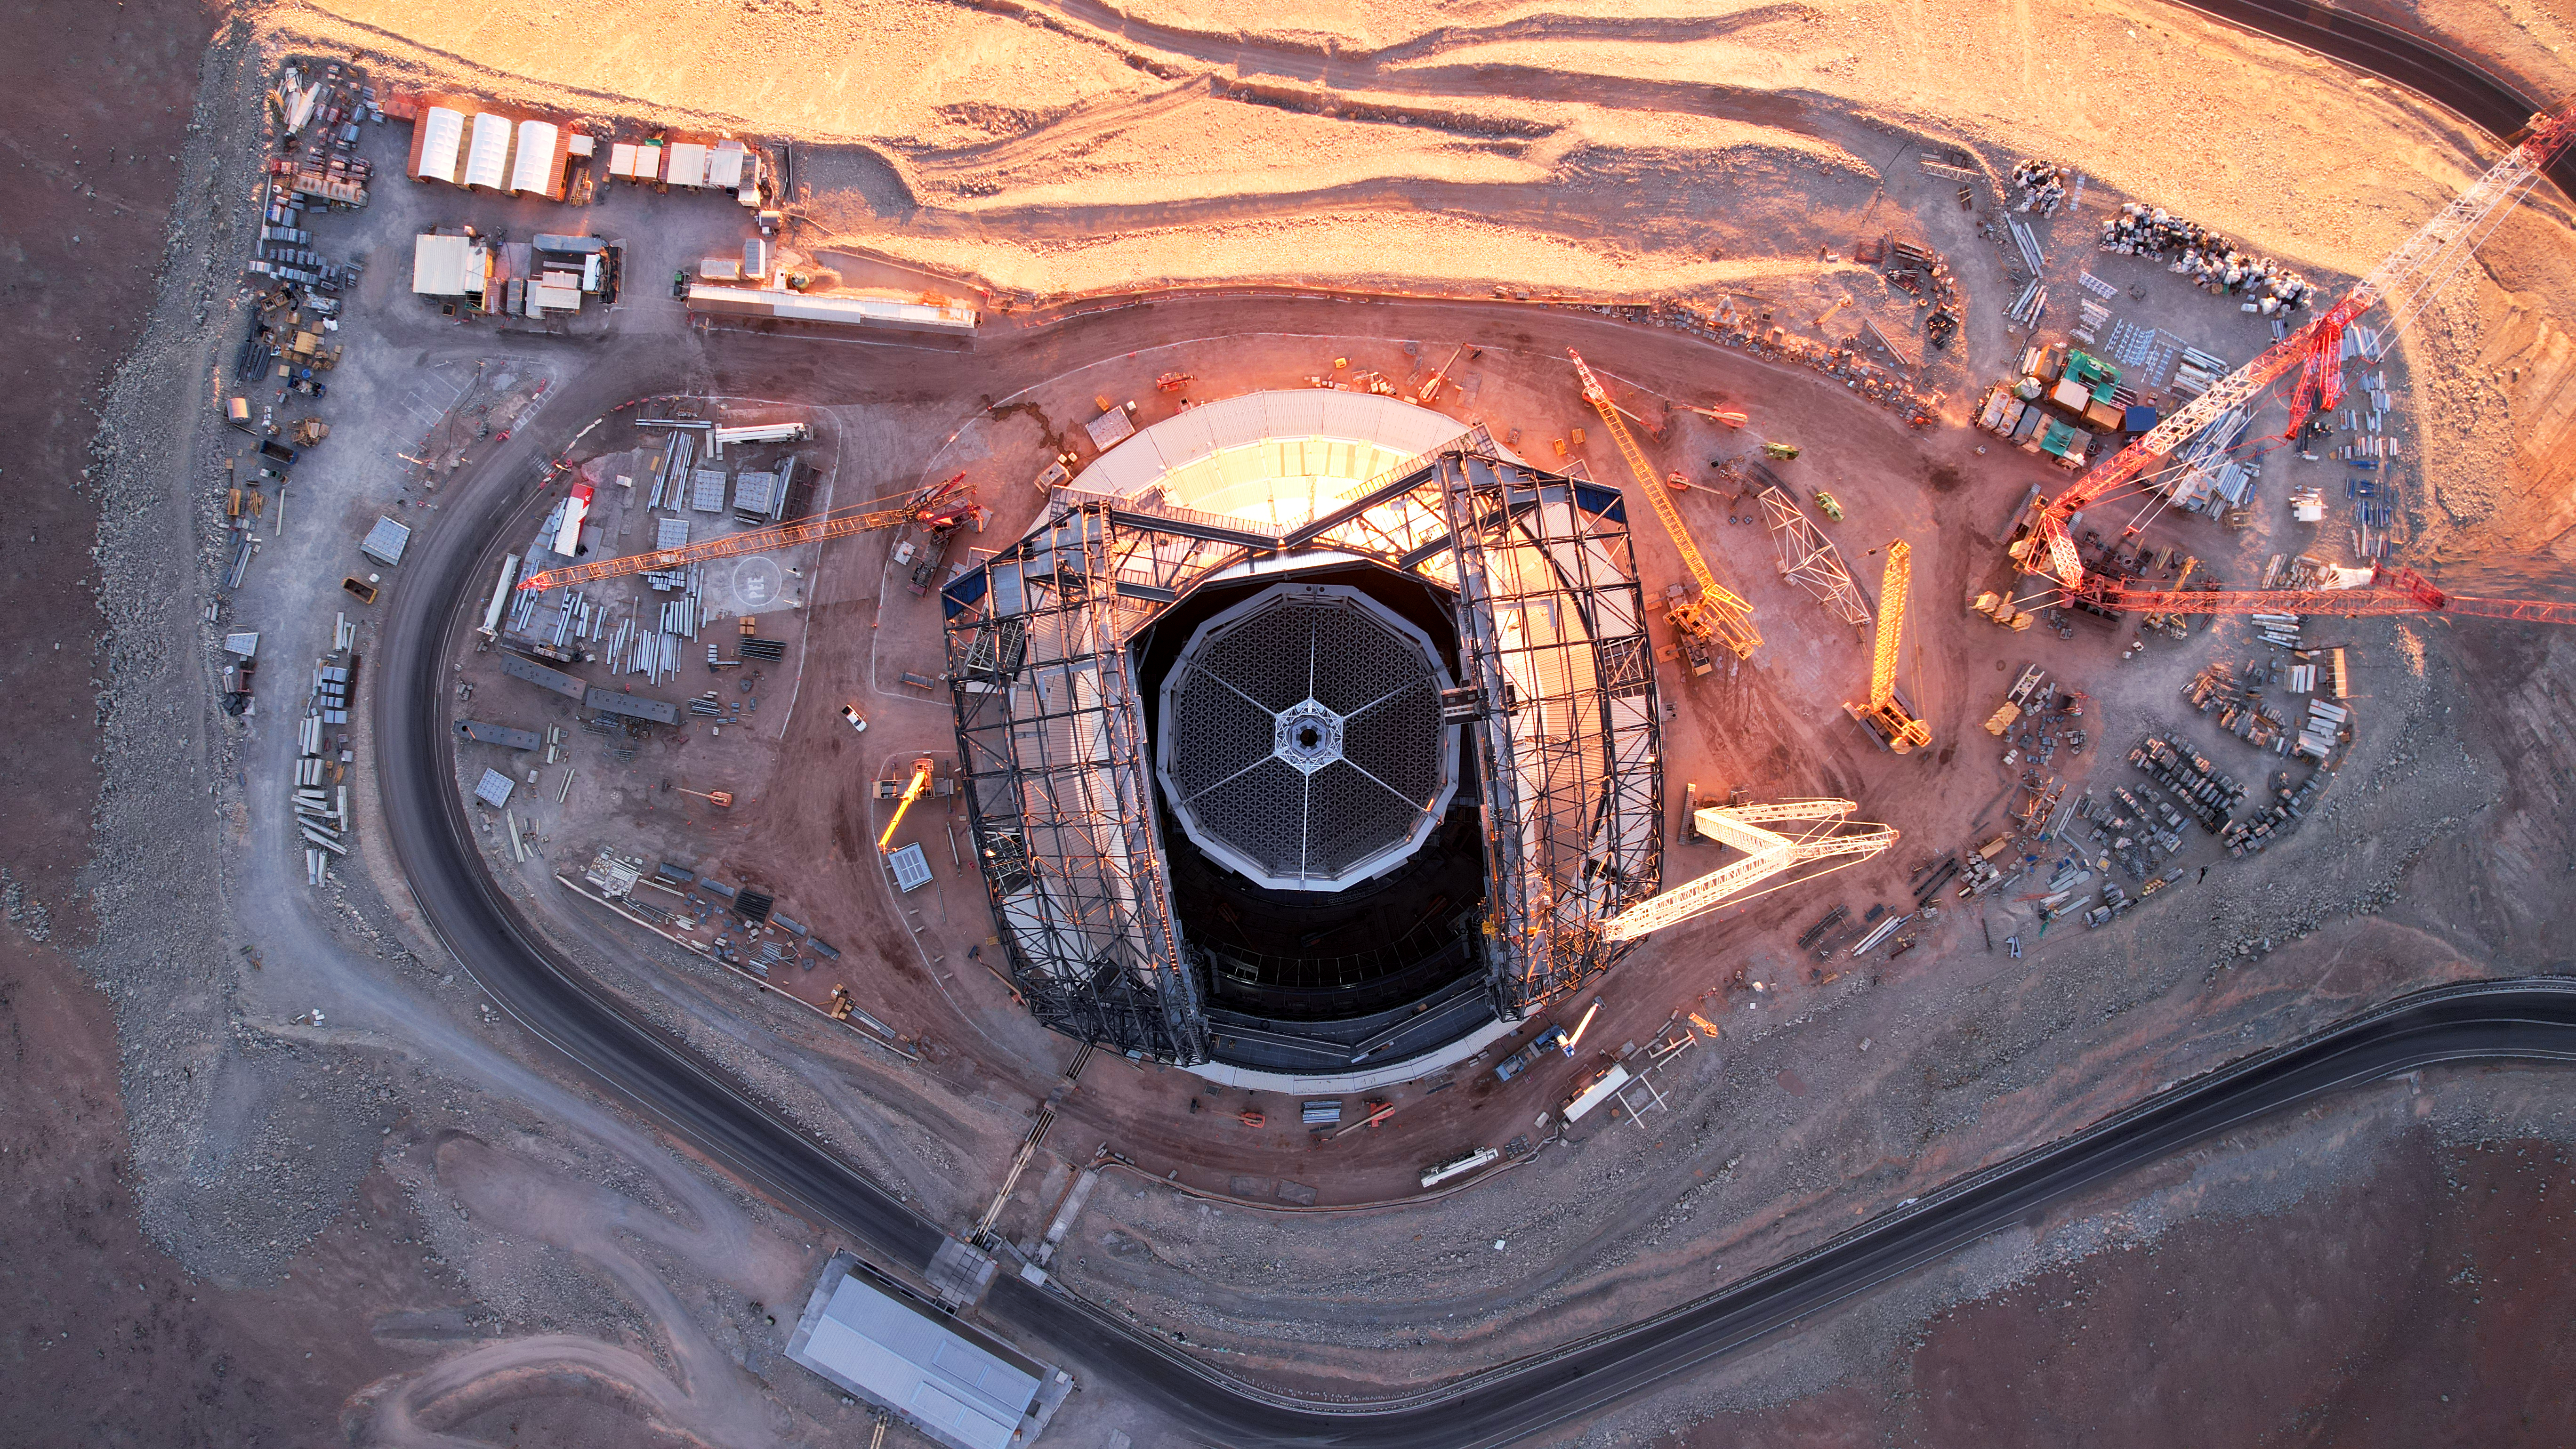

Top down of the ELT

This photo, taken on 1 May 2025 at Cerro Armazones in Chile's Atacama Desert, shows ESO's Extremely Large Telescope looking directly up at the camera from a bird's eye view. In the middle of the photo, we see the main structure, which will hold the telescope's mirror, including its 39-metre main mirror.

Credit: ESO/G. Vecchia